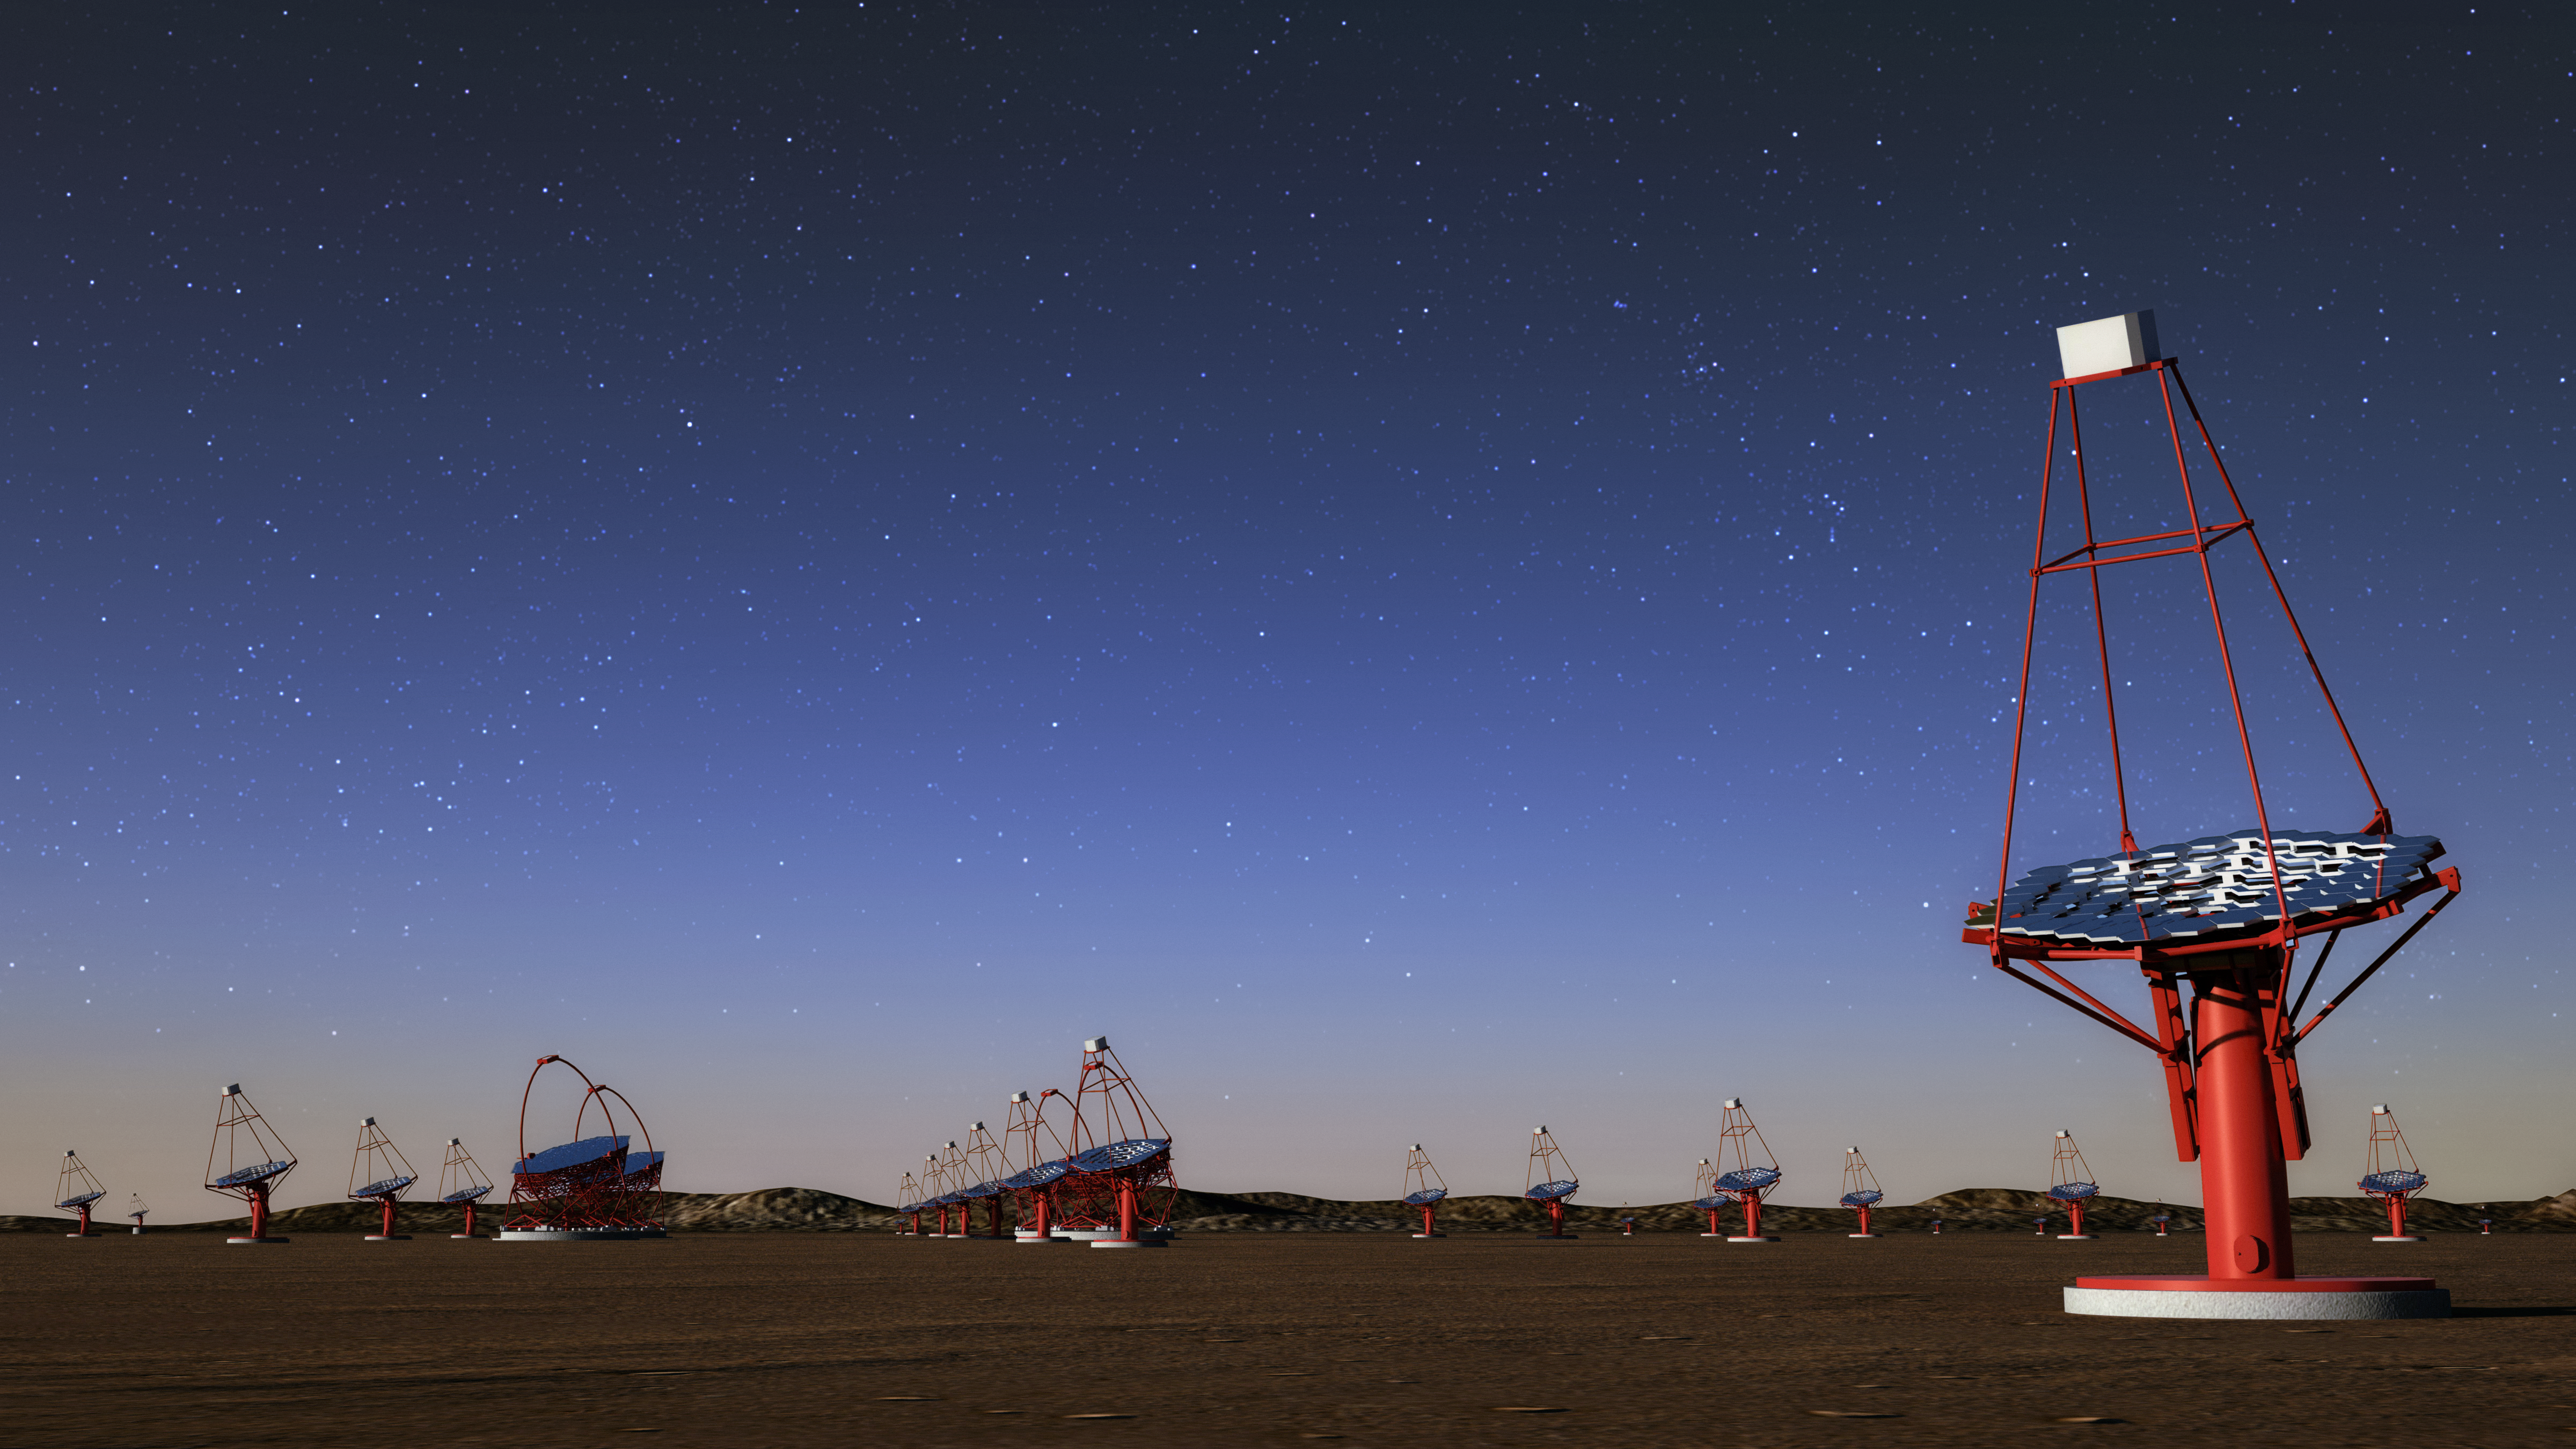

Medium-Sized Telescope of the Cherenkov Telescope Array

An artist's rendering of Medium-Sized Telescopes of the Cherenkov Telescope Array. Three classes of telescope types are required to cover the full CTA energy range (20 GeV to 300 TeV), and for its core energy range (100 GeV to 10 TeV), CTA is planning 40 Medium-Sized Telescopes (MSTs).

Credit: CTAO